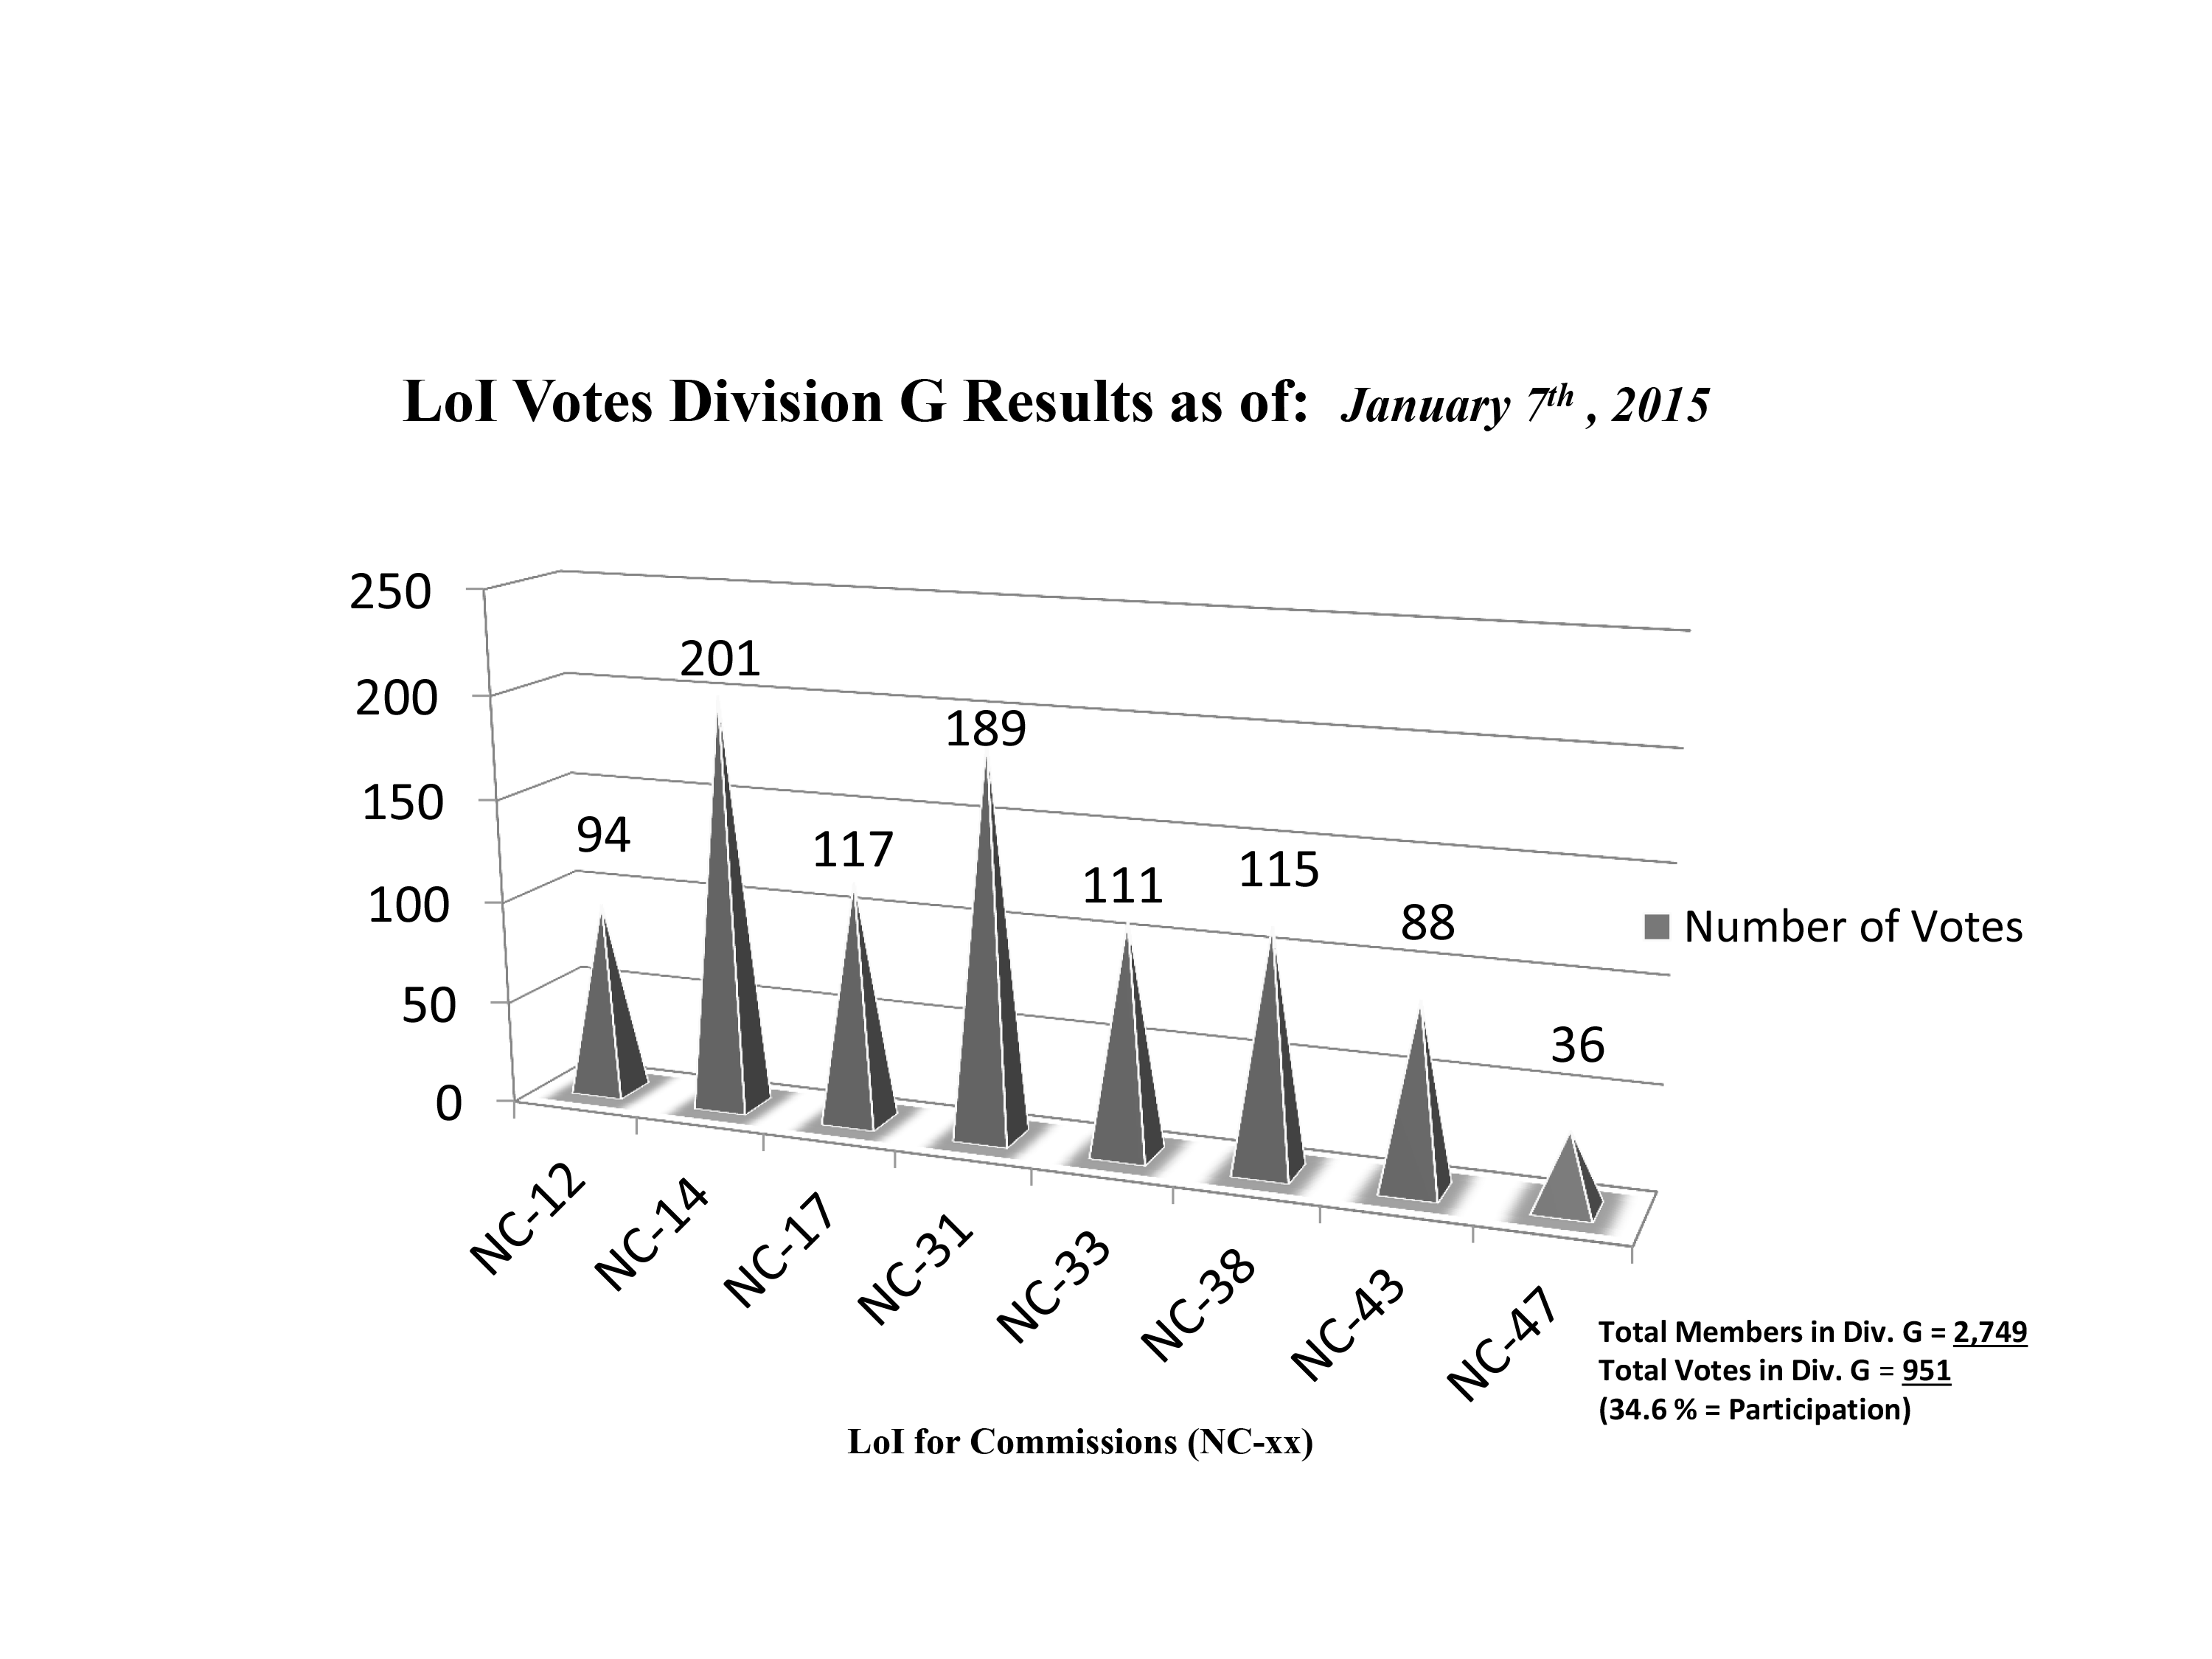

Division G Commission Reform votes (final results)

The graph presents the final results sorted by Division. Proposed Commissions may appear in more than one Division, if the proposers have requested the Cross-Division status. Only the Primary Division has been taken into account for the Inter-Division status.

Division G: Stars & Stellar Physics
NC-12: Celestial Spectroscopy
NC-14: Binary and Multiple Star Systems
NC-17: Massive Stars
NC-31: Stellar Evolution
NC-33: Pulsating Stars
NC-38: Stellar and Planetary Atmospheres
NC-43: Stellar Magnetism
NC-47: Active B Stars

Credit: IAU